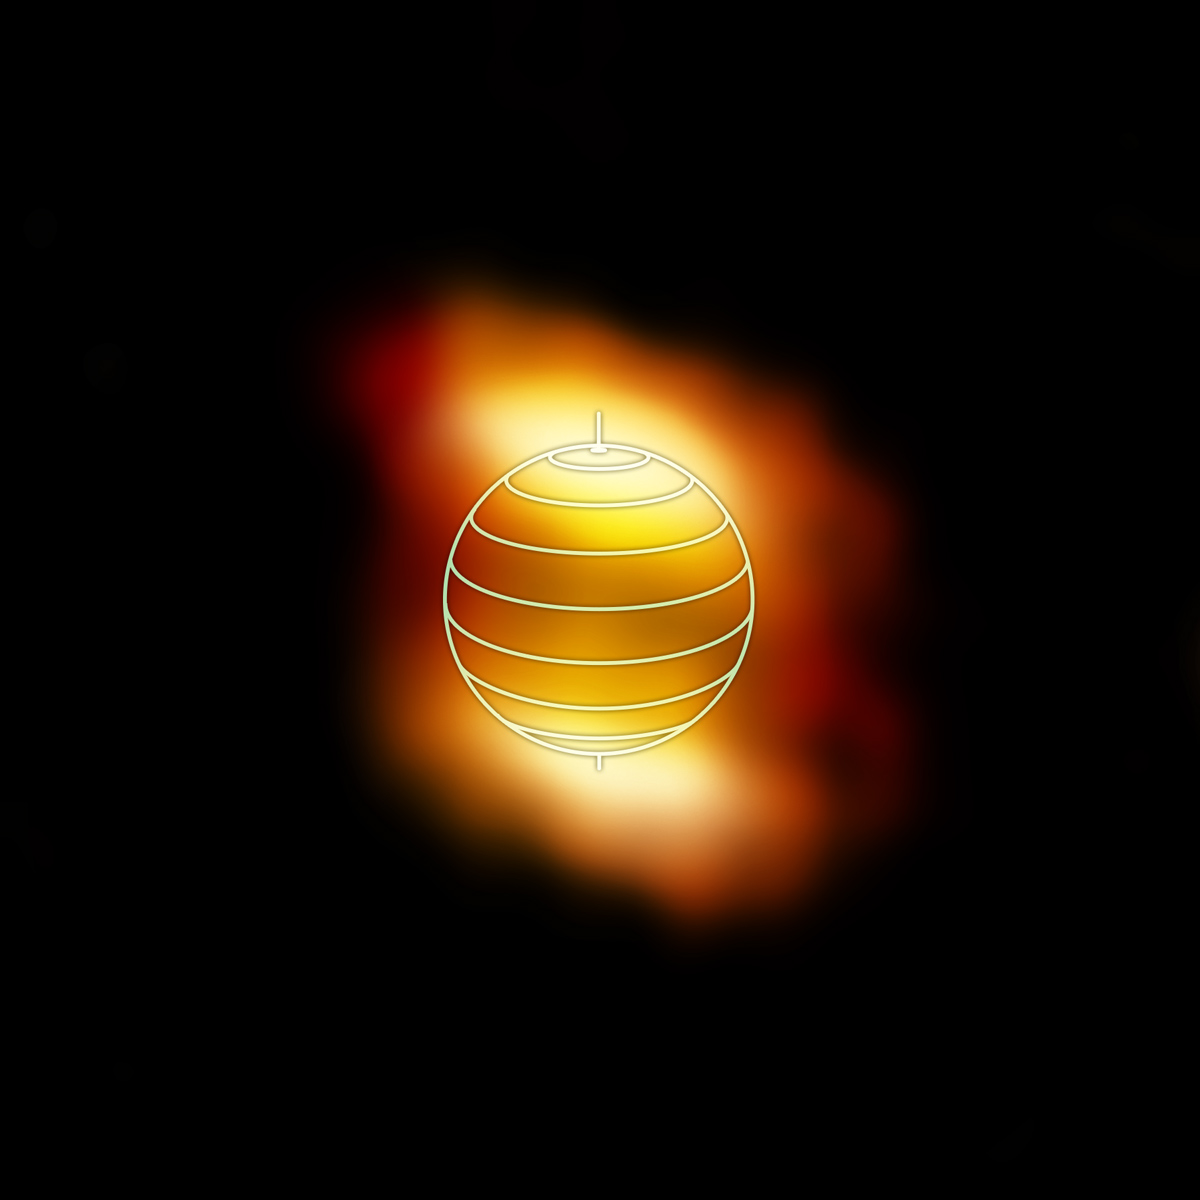

HC3N in Titan's Lower Atmosphere

Credit: NRAO/AUI/NSF